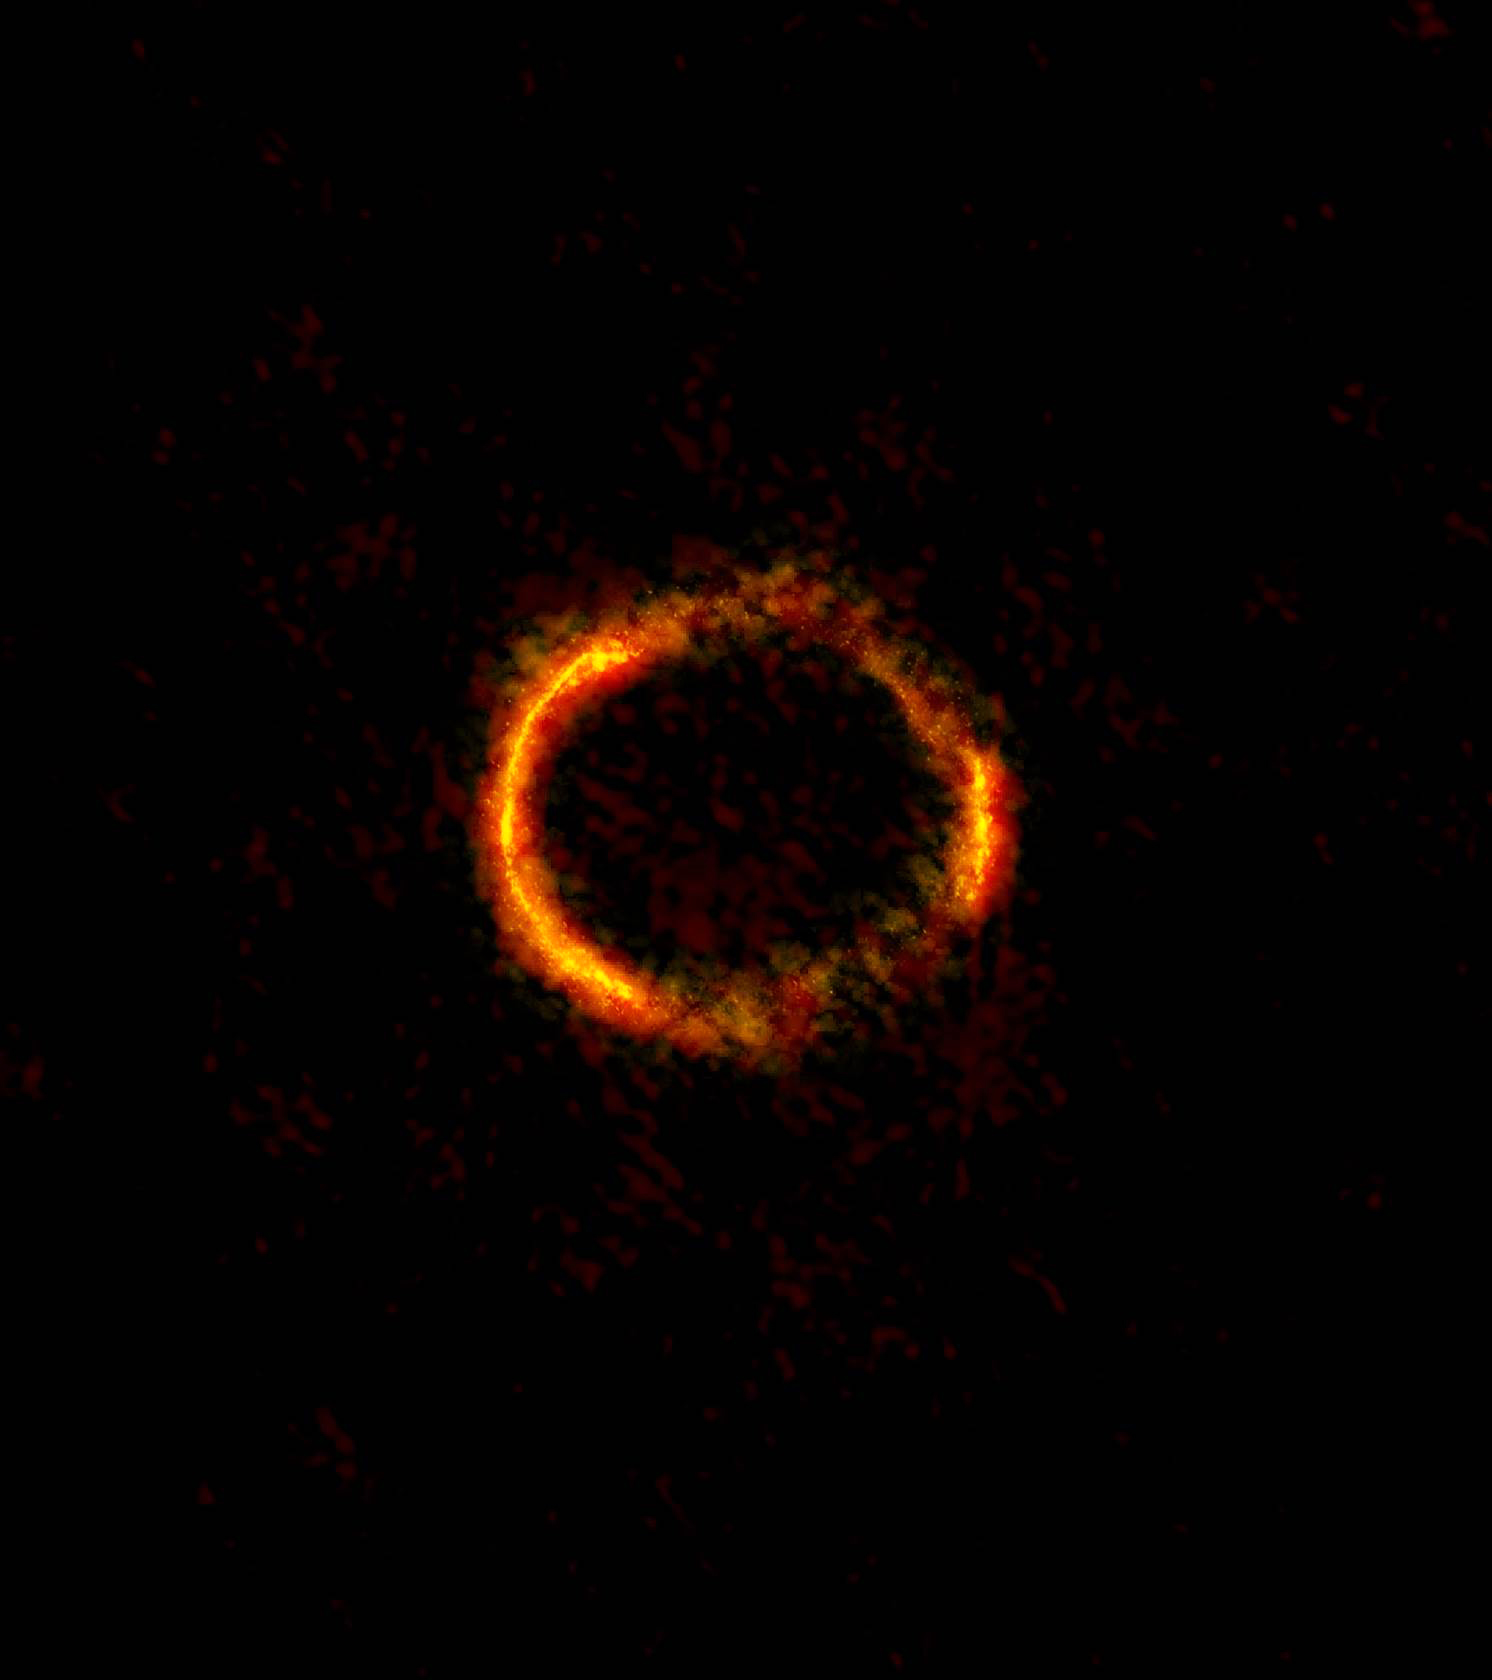

ALMA image of the gravitationally lensed galaxy SDP.81.

ALMA image of the gravitationally lensed galaxy SDP.81. The bright orange central region of the ring (ALMA’s highest resolution observation ever) reveals the glowing dust in this distant galaxy. The surrounding lower-resolution portions of the ring trace the millimeter wavelength light emitted by carbon monoxide.

Credit: ALMA (NRAO/ESO/NAOJ); B. Saxton NRAO/AUI/NSF